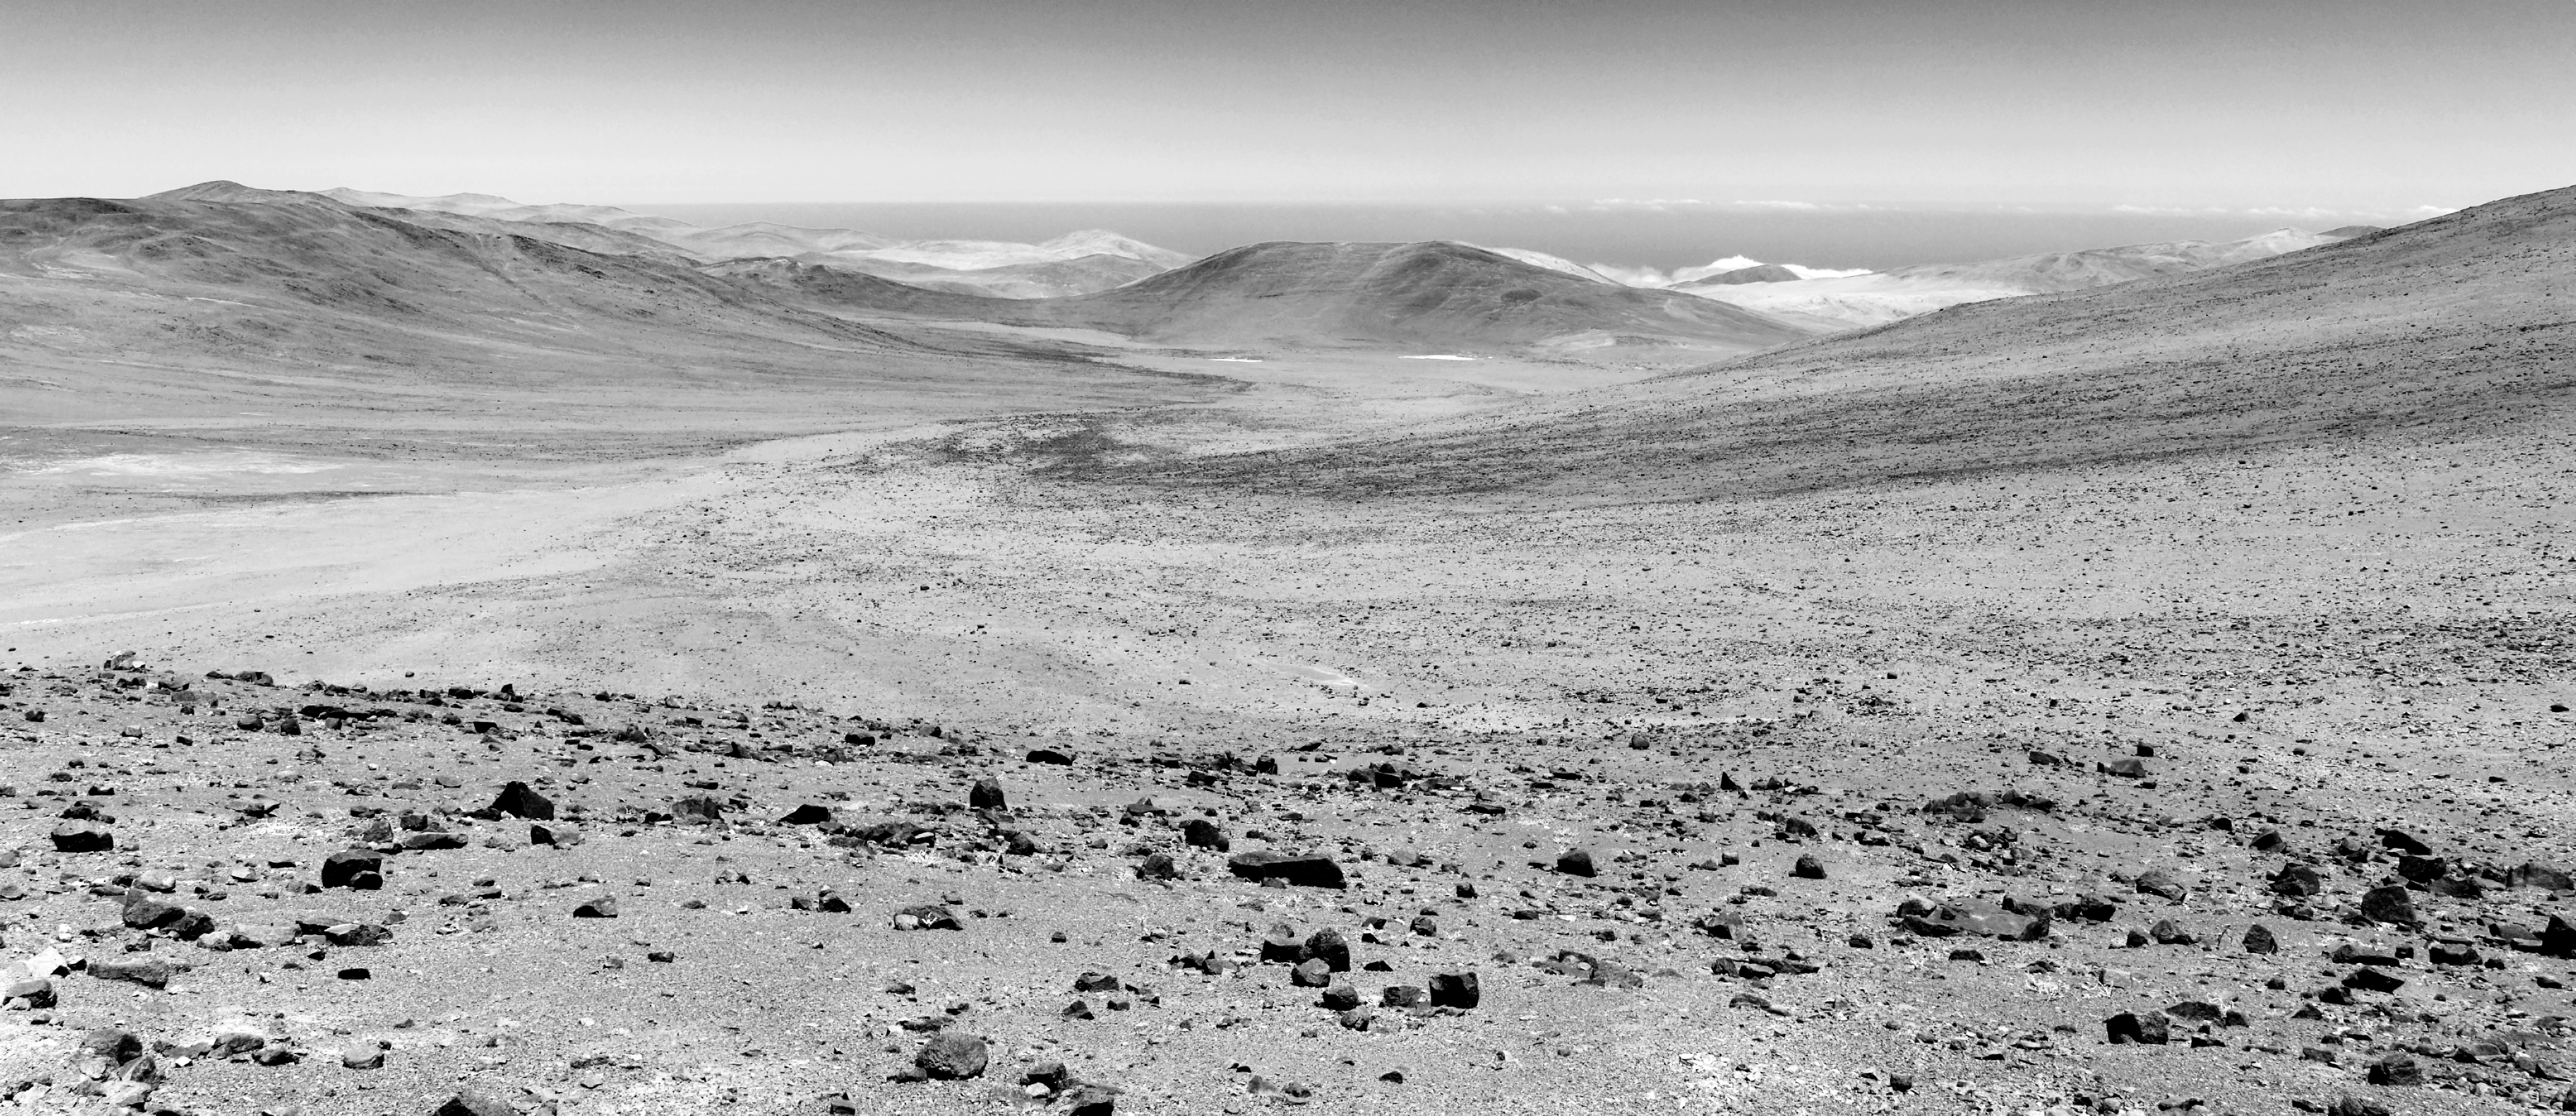

Chilean Atacama view

A black and white view of the Chilean Atacama Desert in Northern Chile.

Credit: R. Wesson/ESO